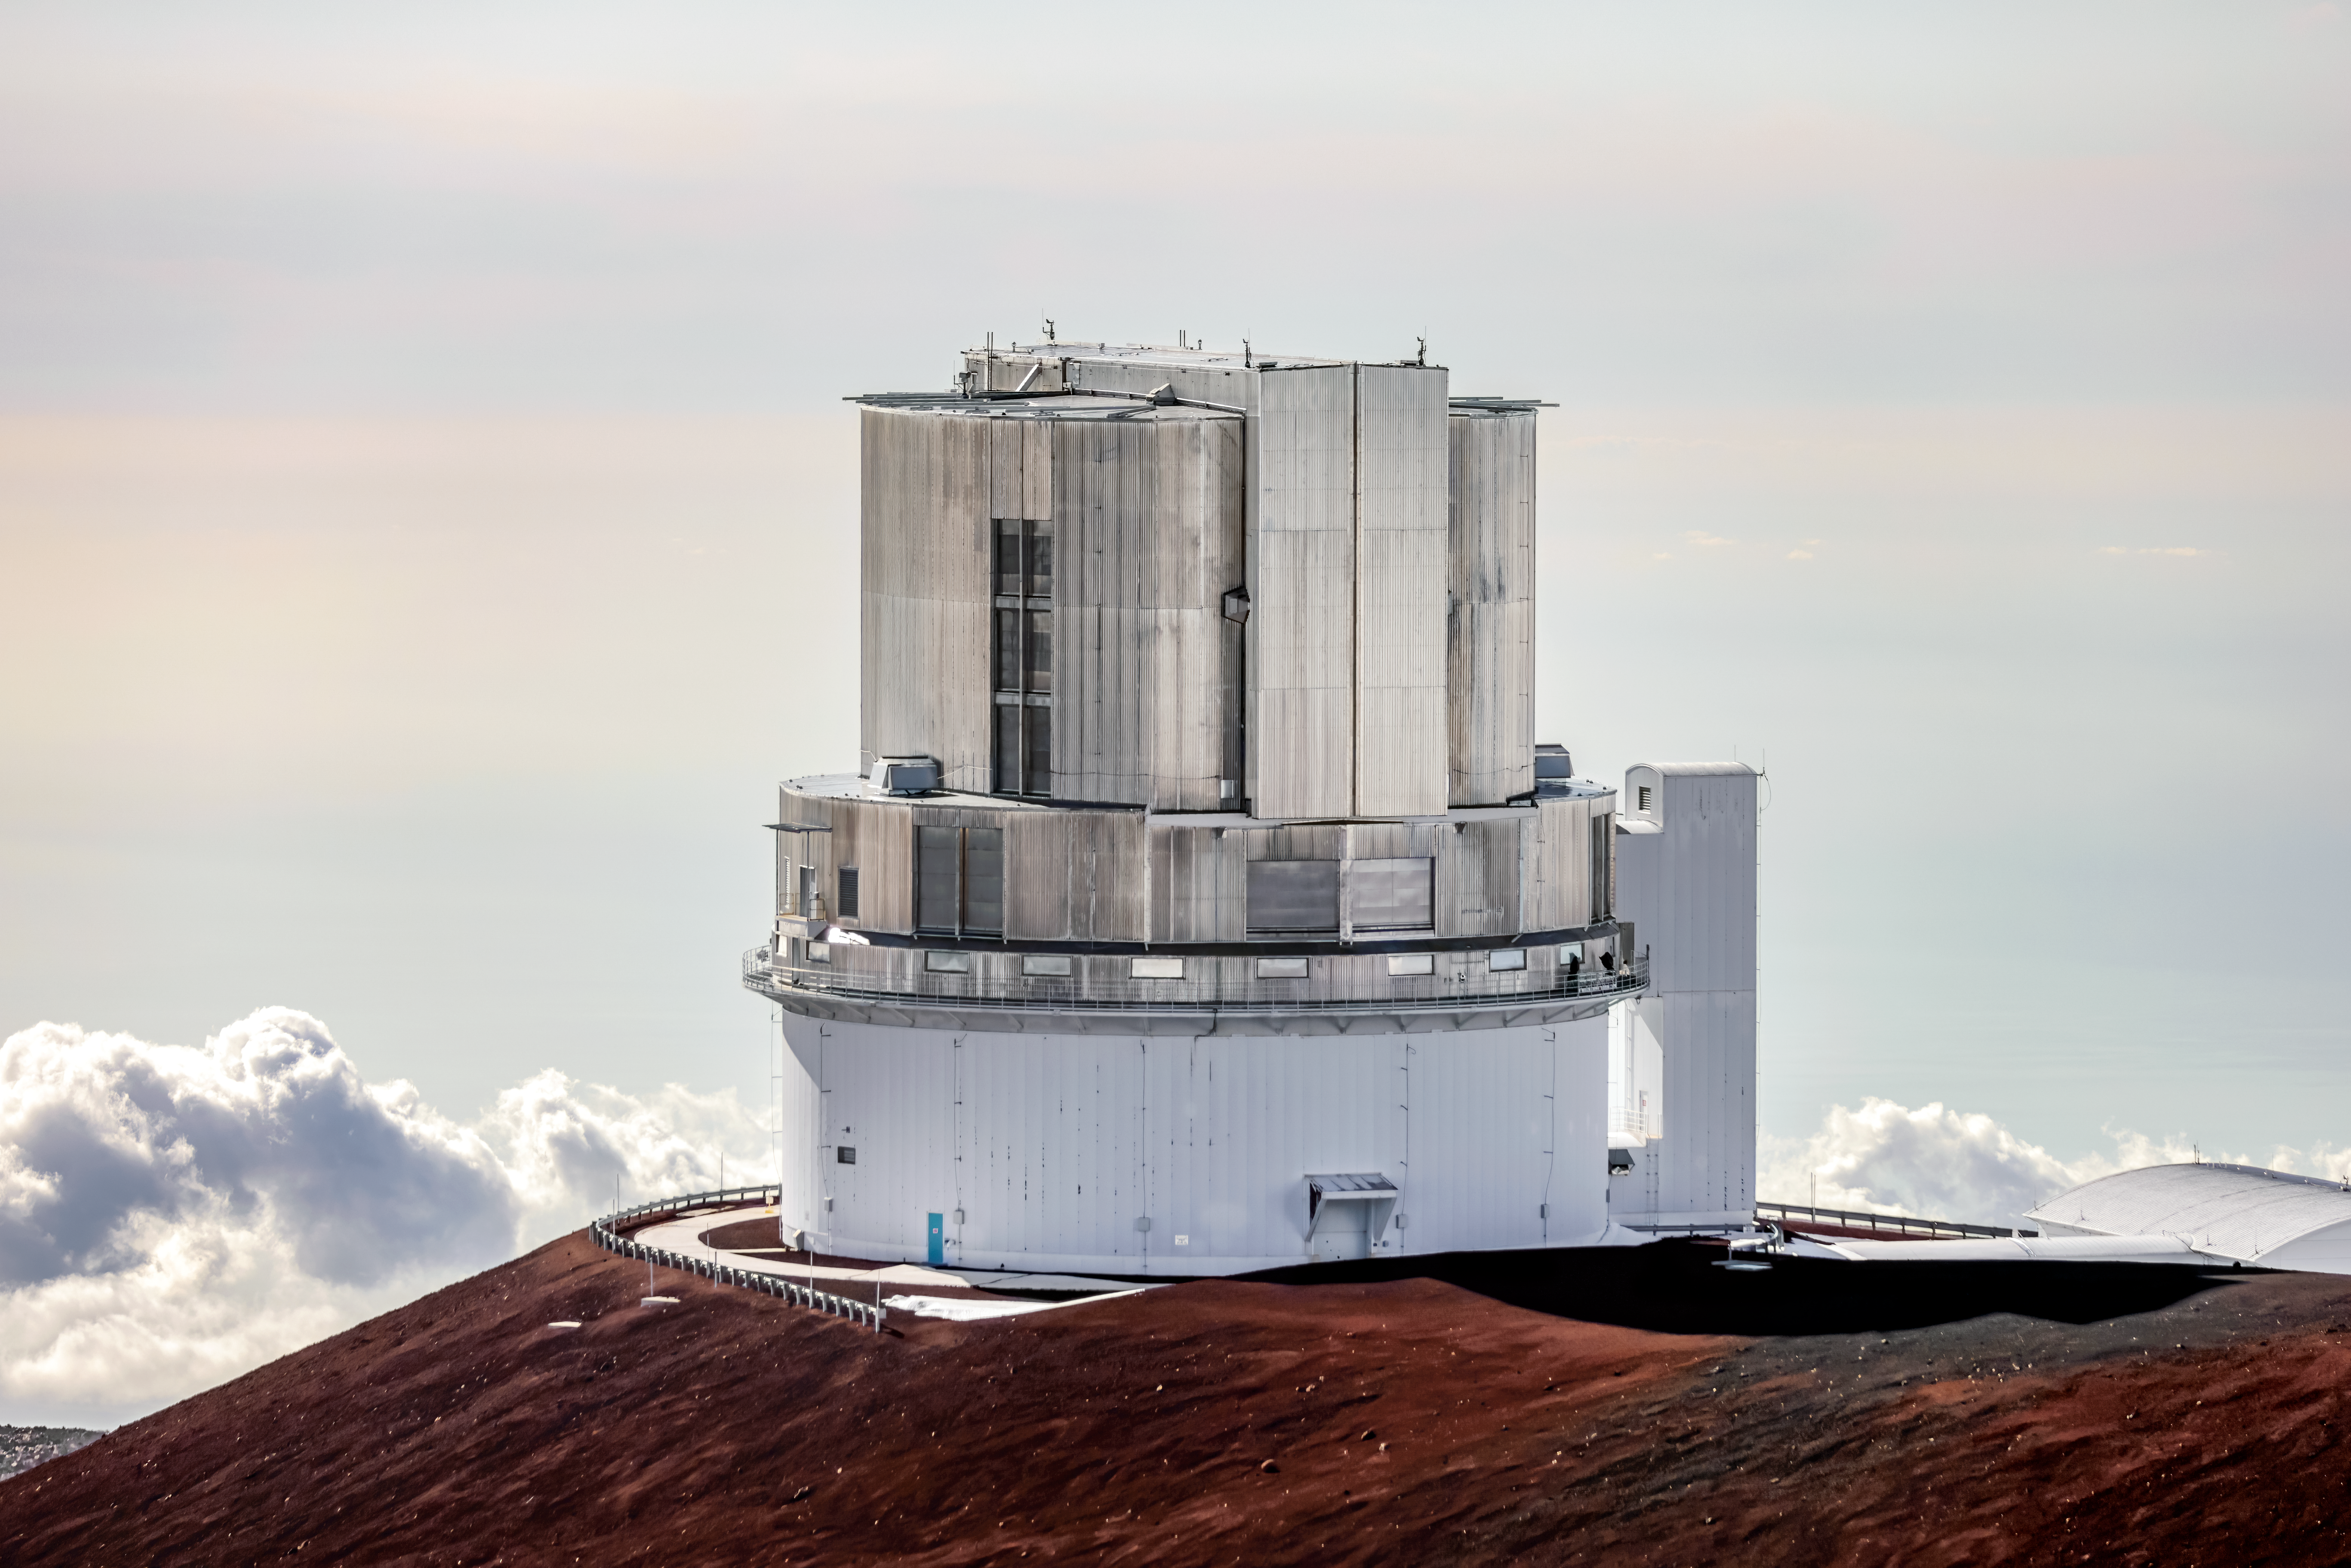

Subaru Telescope

The Subaru Telescope near the summit of Maunakea in Hawai‘i.

Credit: International Gemini Observatory/NOIRLab/NSF/AURA